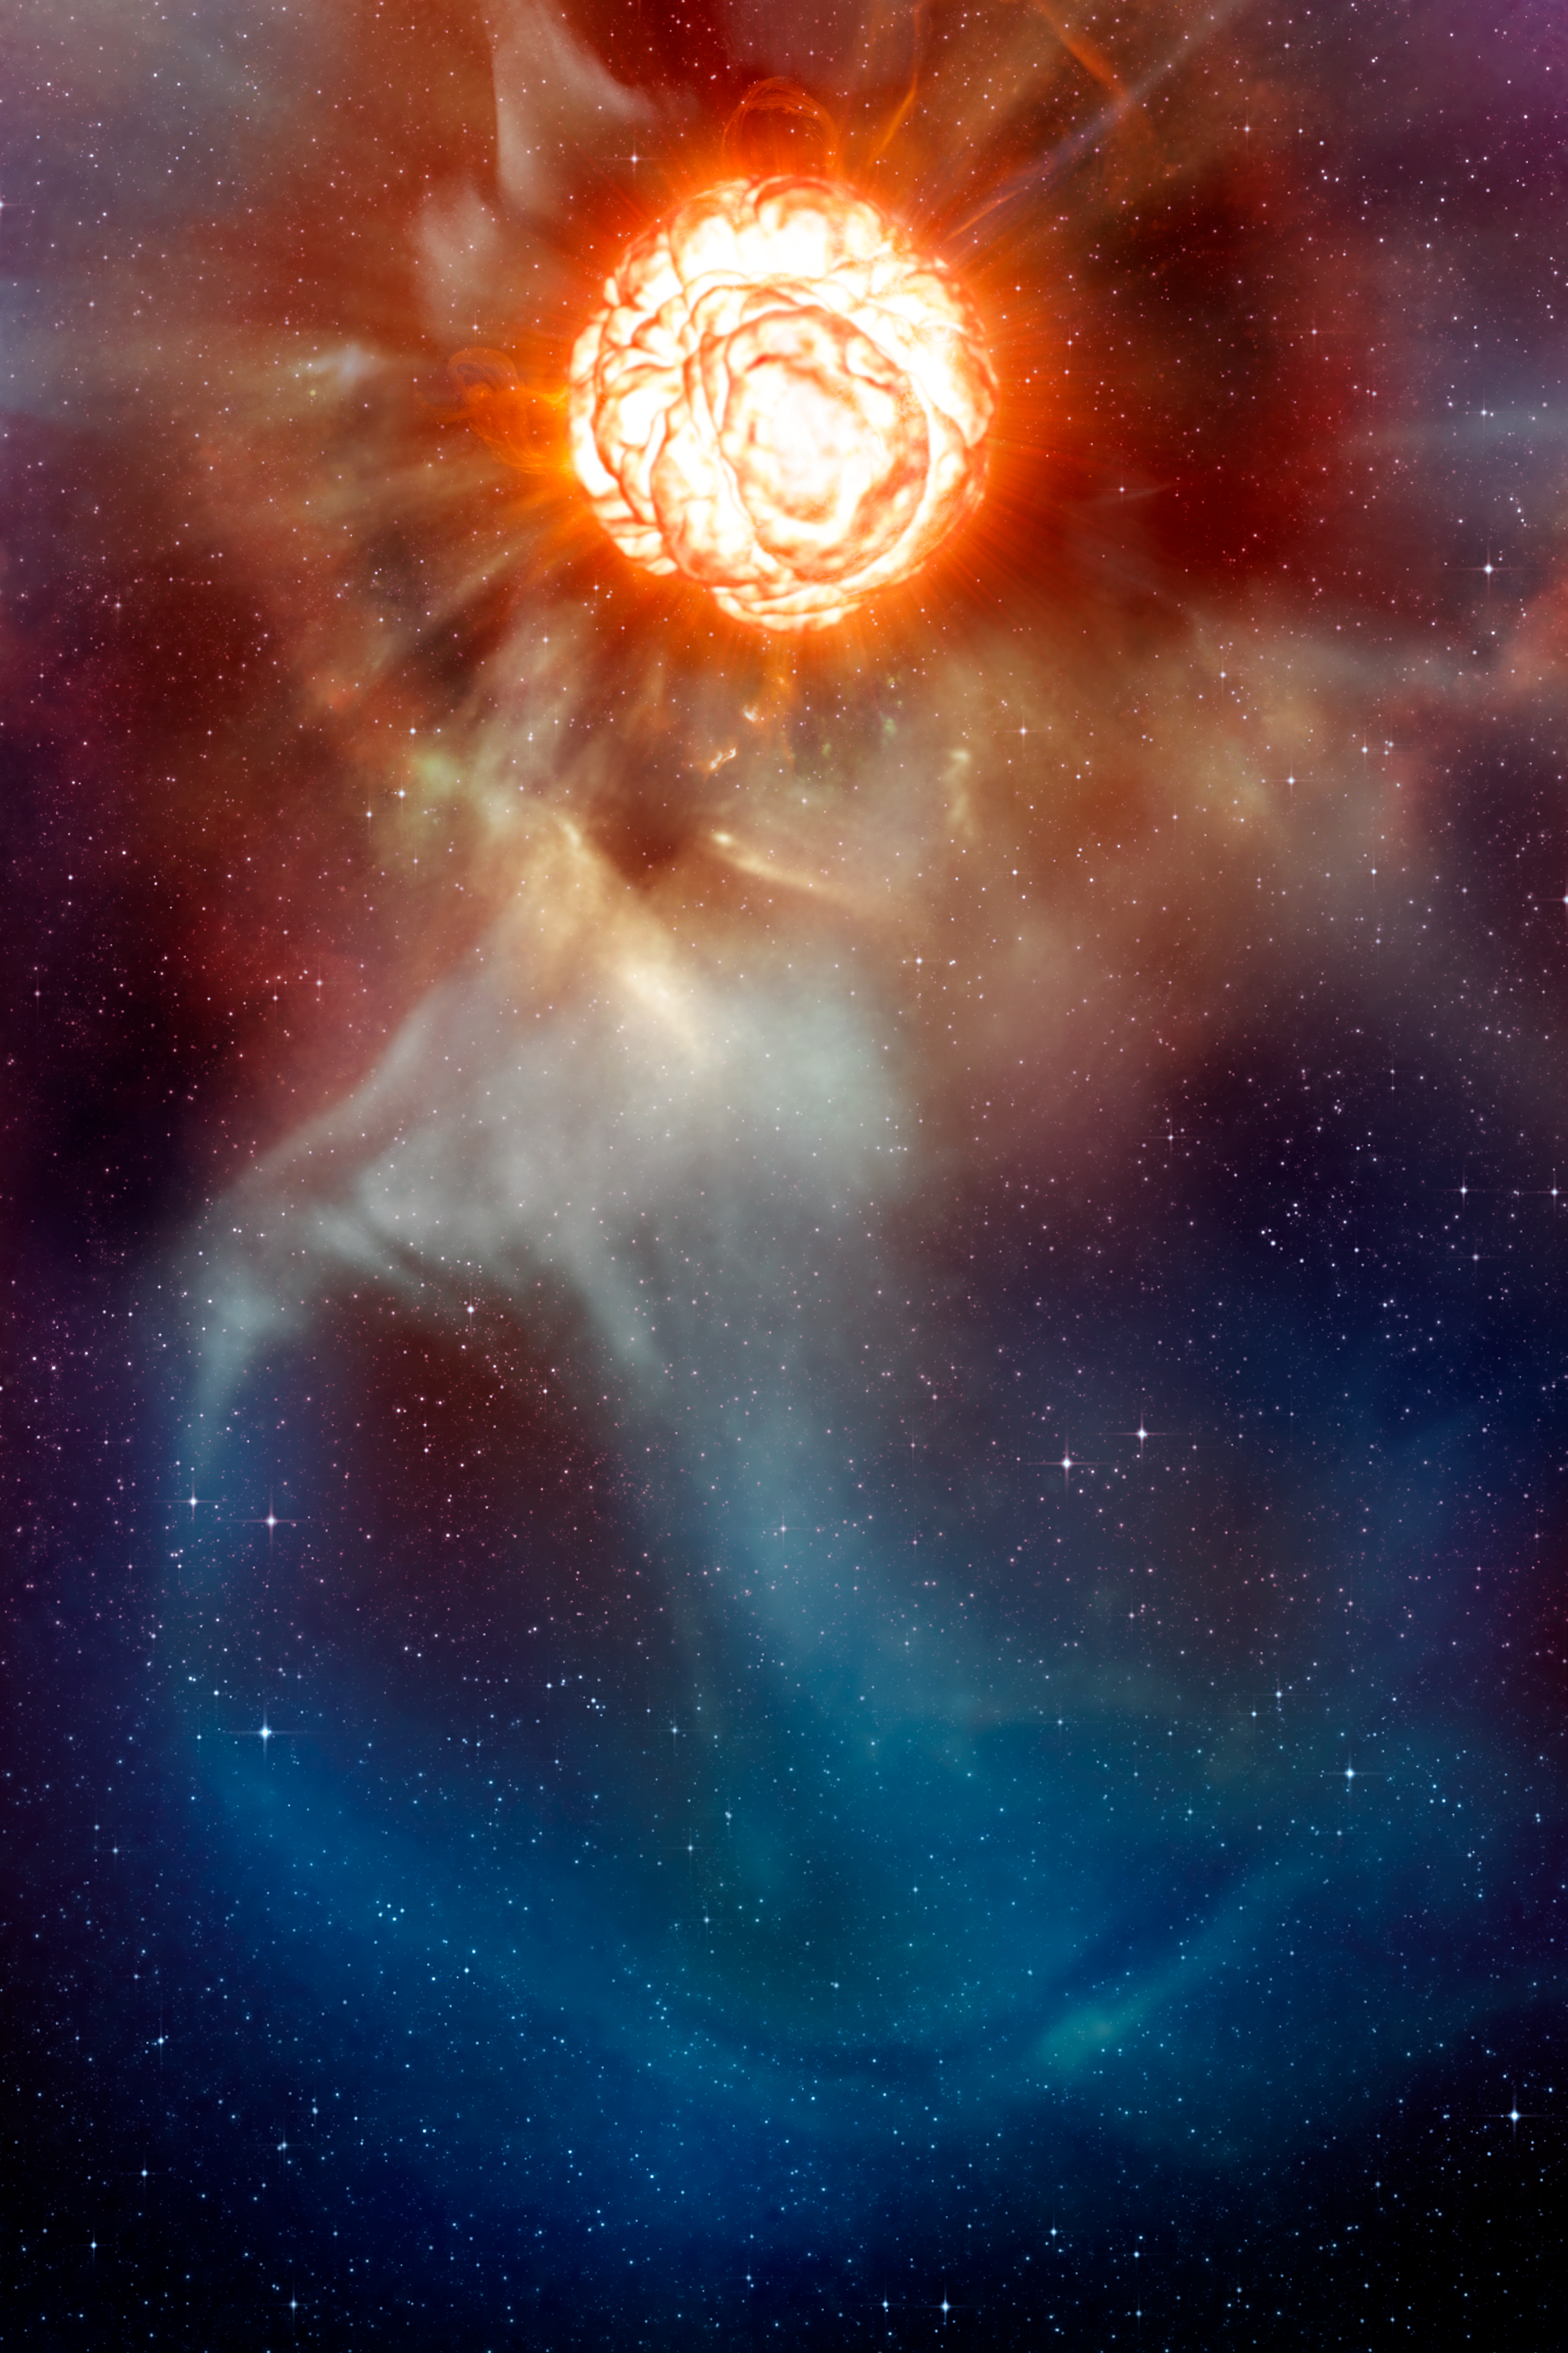

A plume on Betelgeuse (artist’s impression)

This artist’s impression shows the supergiant star Betelgeuse as it was revealed thanks to different state-of-the-art techniques on ESO’s Very Large Telescope (VLT), which allowed two independent teams of astronomers to obtain the sharpest ever views of the supergiant star Betelgeuse. They show that the star has a vast plume of gas almost as large as our Solar System and a gigantic bubble boiling on its surface. These discoveries provide important clues to help explain how these mammoths shed material at such a tremendous rate.

Credit: ESO/L. Calçada